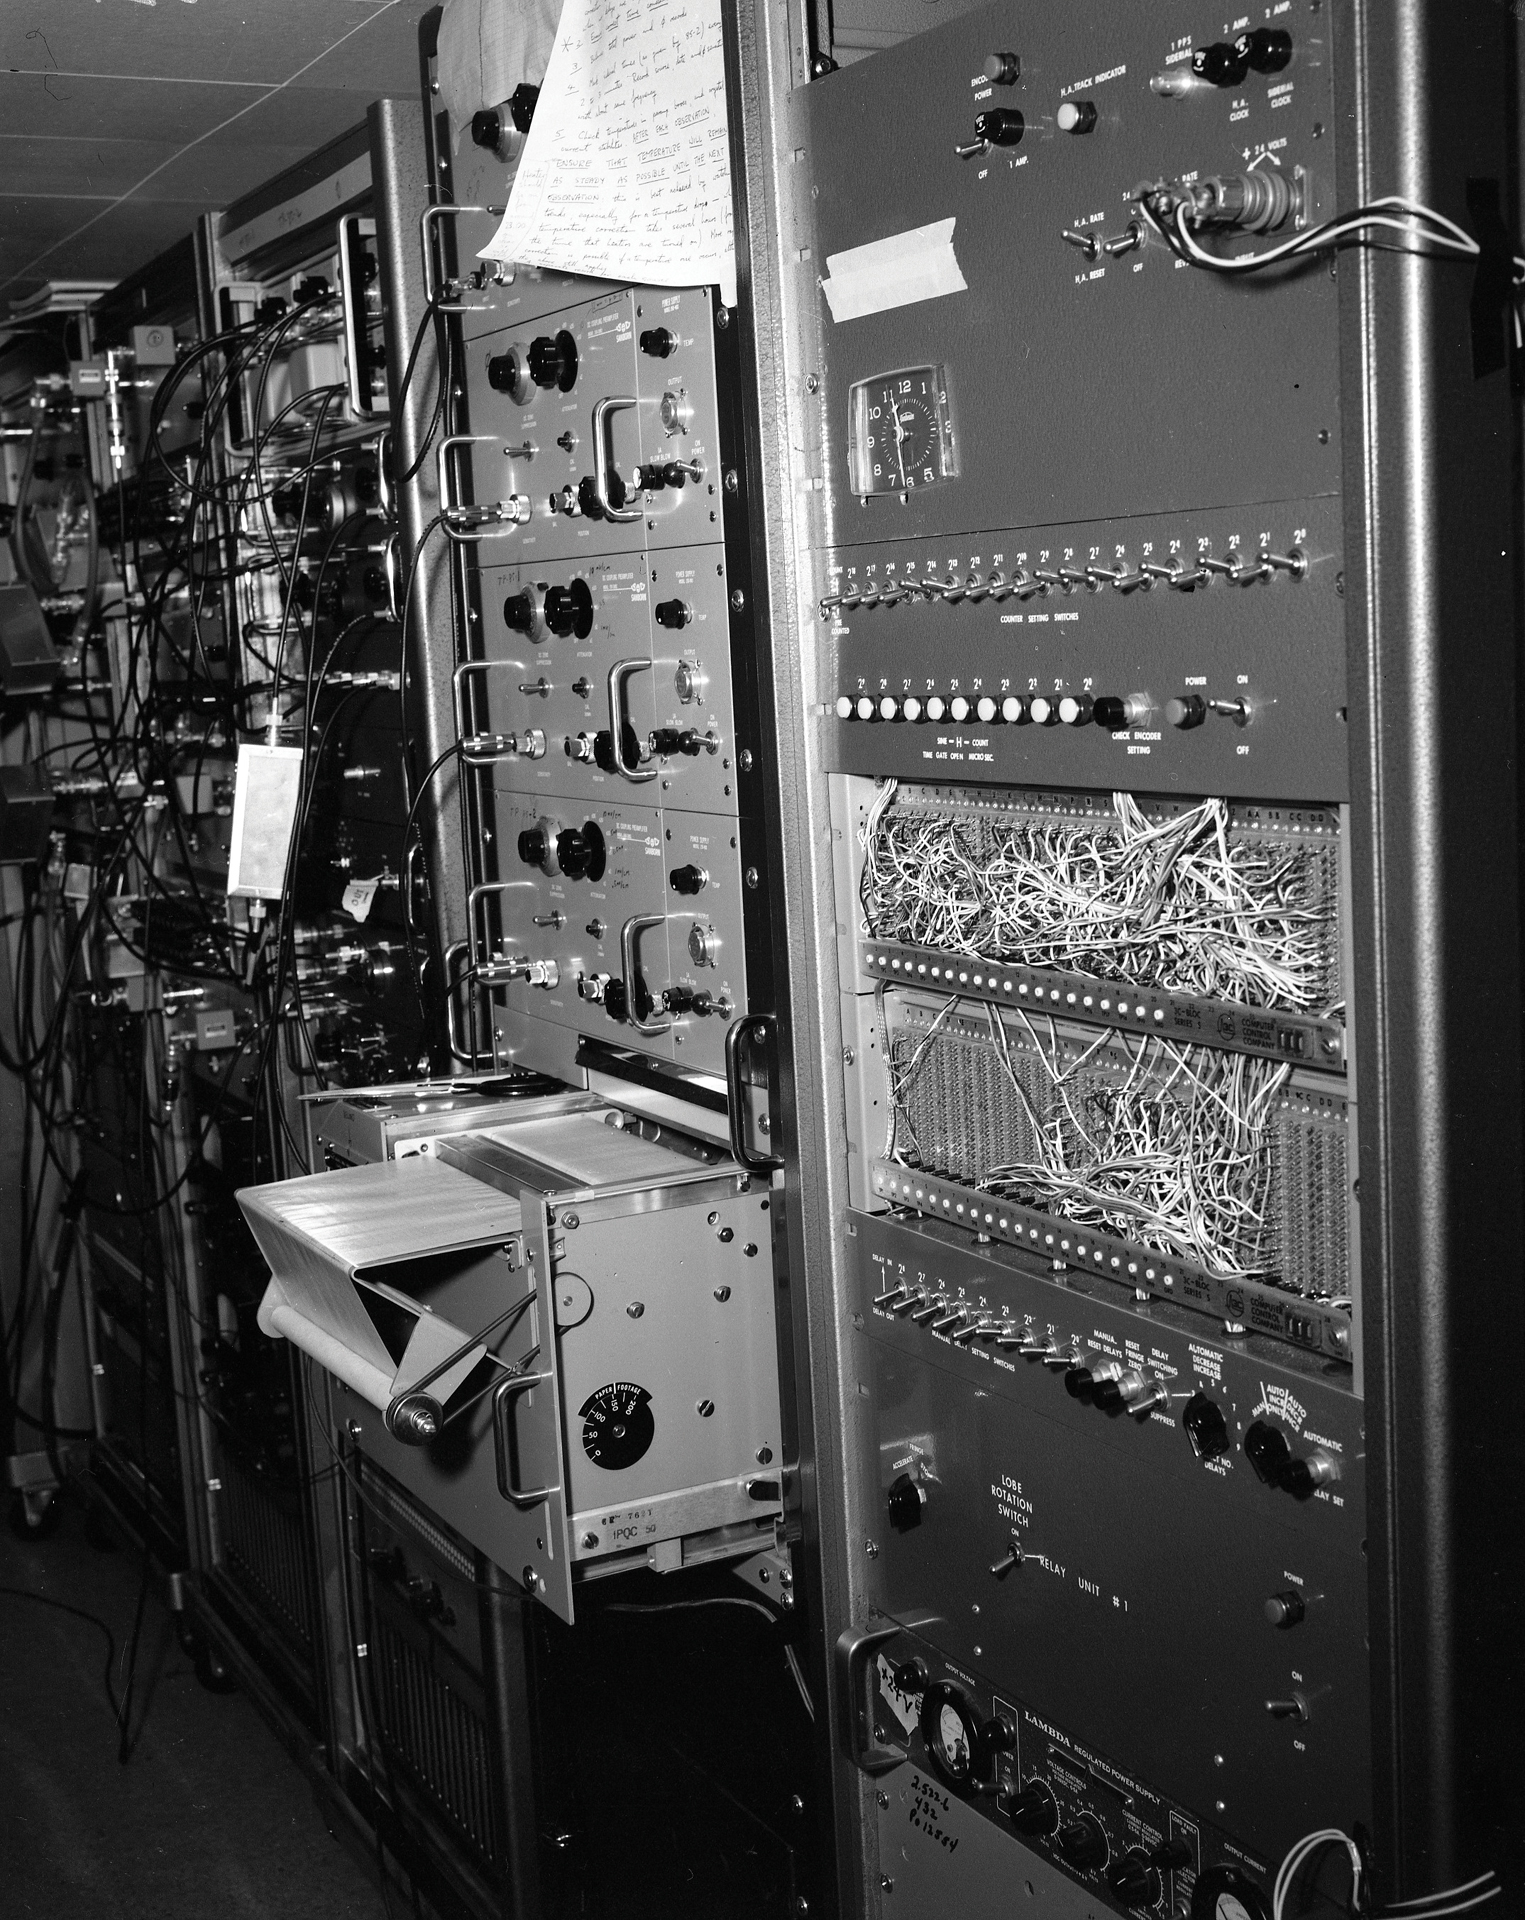

Chart Recorder in Green Bank

In the 1960s and 1970s, this was a state-of-the-art supercalculator known as an autocorrelator. Its job was to combine the data taken by the Green Bank Interferometer's four antennas and produce a single data package from them. The output was a plot produced by a chart recorder. A common sight during these years was of astronomers studying long rolls of GBI data plots in the hallways.

Credit: NRAO/AUI/NSF